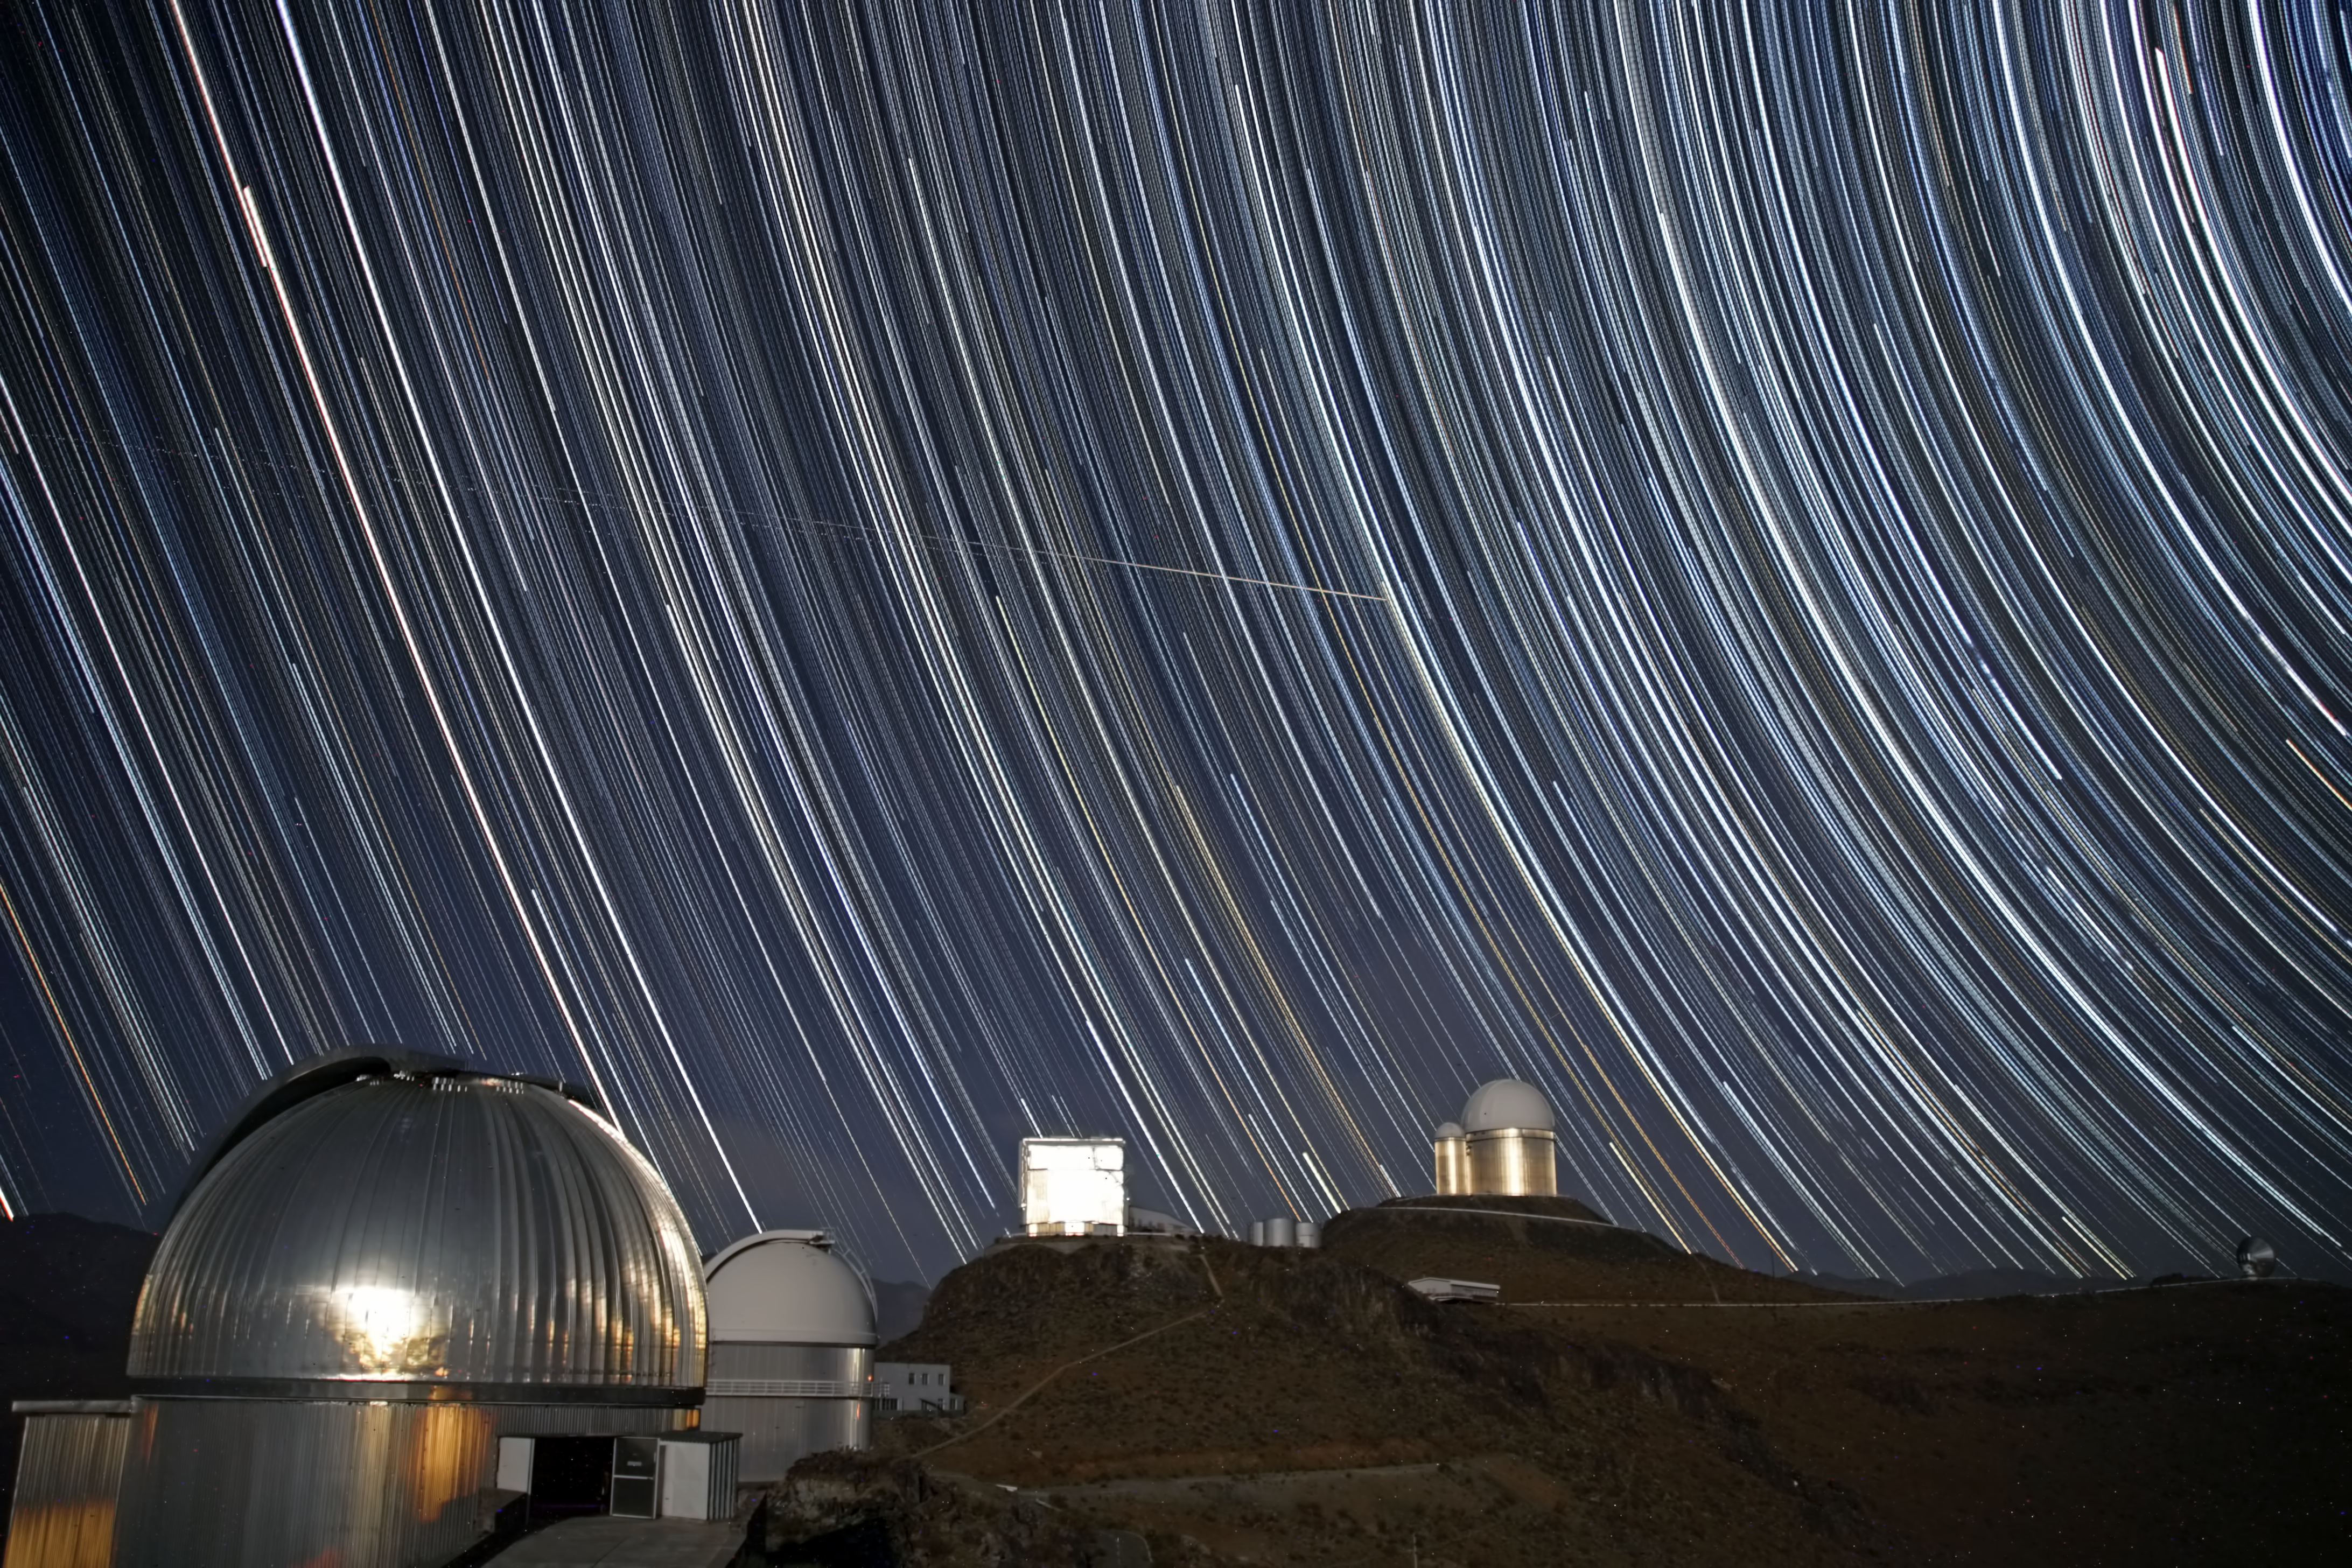

Is it a bird…?

Here we see a swirling starscape above ESO’s La Silla Observatory. A long series of individual images have been combined to form this striking shot, allowing the motion of the Earth to be captured as it rotates, with stars producing long trails around the sky’s south pole as it does so.

The familiar silver dome of the MPG/ESO 2.2-metre telescope is seen in the foreground. Moving into the shot, we next see the white dome of the ESO 1-metre Schmidt telescope, the rectangular building of the New Technology Telescope, and at the back, the double domes of the ESO 3.6-metre telescope with its adjacent smaller sibling, the now-decommissioned Coudé Auxiliary Telescope.

But what are those streaks in the sky? Is it a bird? Is it a plane? Well, yes, it is indeed a plane. In fact, if you look very closely, you can see not one, but three horizontal trails from three separate planes, moving from left to right in the sky. They are not rotating with the stars, so it is clearly something a little closer to home… In fact, La Silla lies near a fairly busy flight path, and those streaks in the sky are aircraft travelling from Calama to Santiago.

This image was taken by ESO Photo Ambassador Alexandre Santerne. When not taking these beautiful images, Alexandre travels around the world (including Chile) to pursue his research on extrasolar planets.

Credit: ESO/A.Santerne